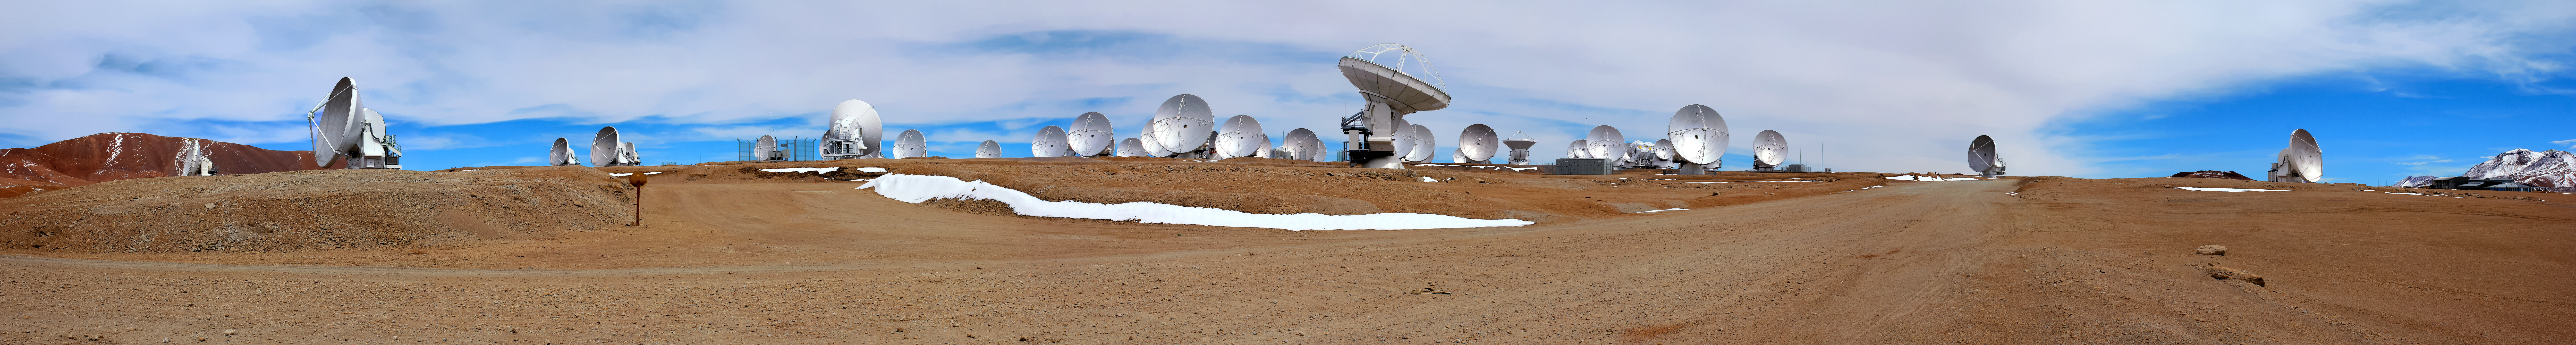

ALMA antennas on the Chajnantor plateau

A panoramic view of ALMA antennas on the Chajnantor Plateau. The Plateau, located 5000 metres above sea level, provides an ideal environment for ALMA's observations of the universe at millimetre- and submillimetre-wavelengths.

Credit: D. Schreiner and S. Degezelle/ESO